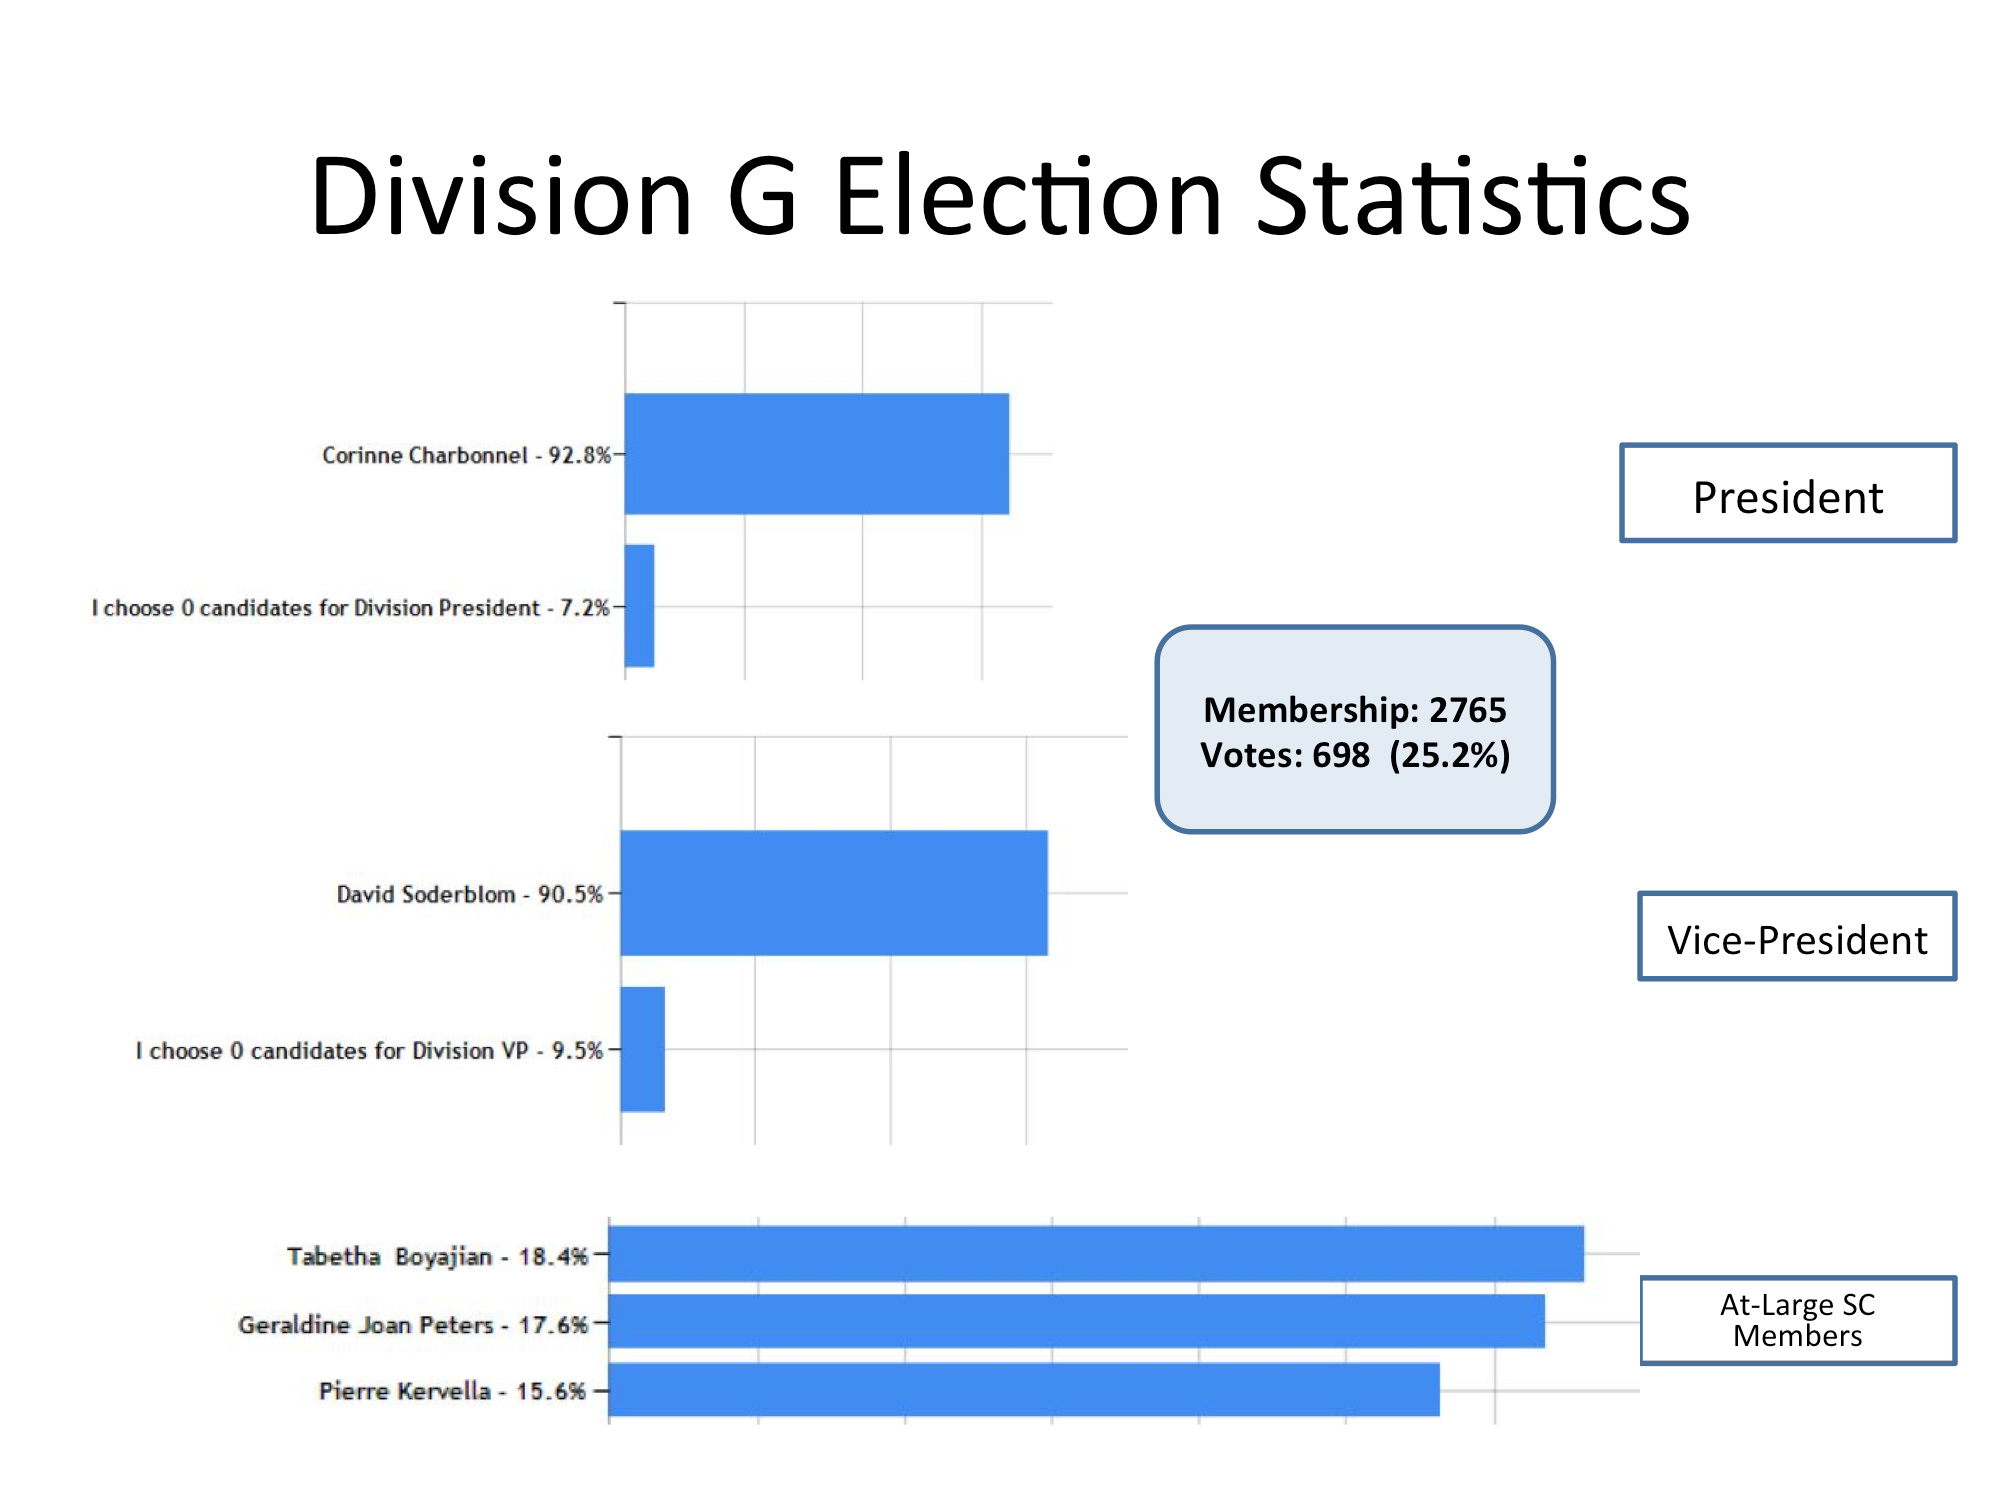

Division G Election Statistics

As of June 2015.

Credit: IAU